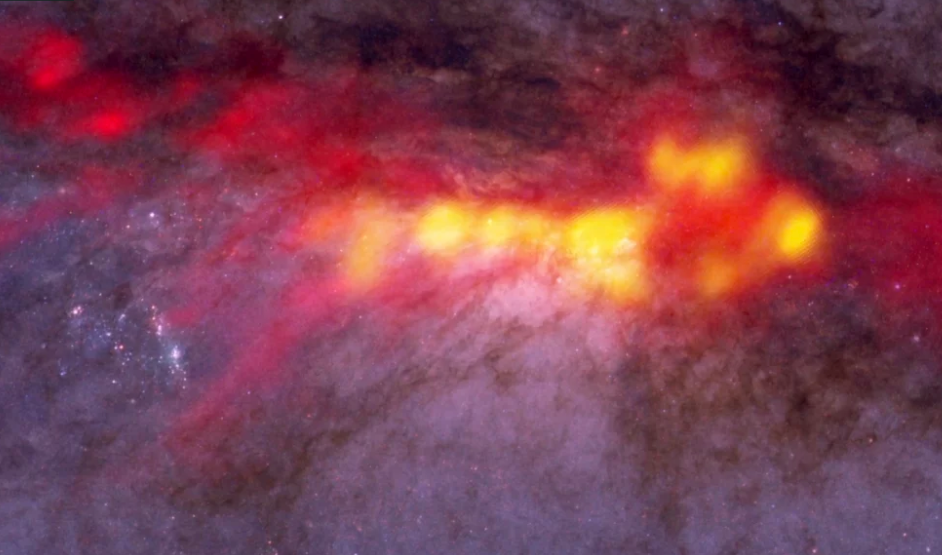

NGC 253: Why Starburst Galaxies Burst

What is the recipe for starburst? Astronomers studied NGC 253 with ALMA to find out. These new ALMA data reveal a diffuse envelope of carbon monoxide gas (shown in red), which surrounds stellar nurseries -- regions of active star formation (in yellow). By dissecting these regions with ALMA, astronomers are uncovering clues to the processes and conditions that drive furious star formation. The ALMA data are superimposed on a Hubble image that covers part of the same region.

Credit: B. Saxton (NRAO/AUI/NSF); ALMA (NRAO/ESO/NAOJ); A. Leroy; STScI/NASA, ST-ECF/ESA, CADC/NRC/CSA